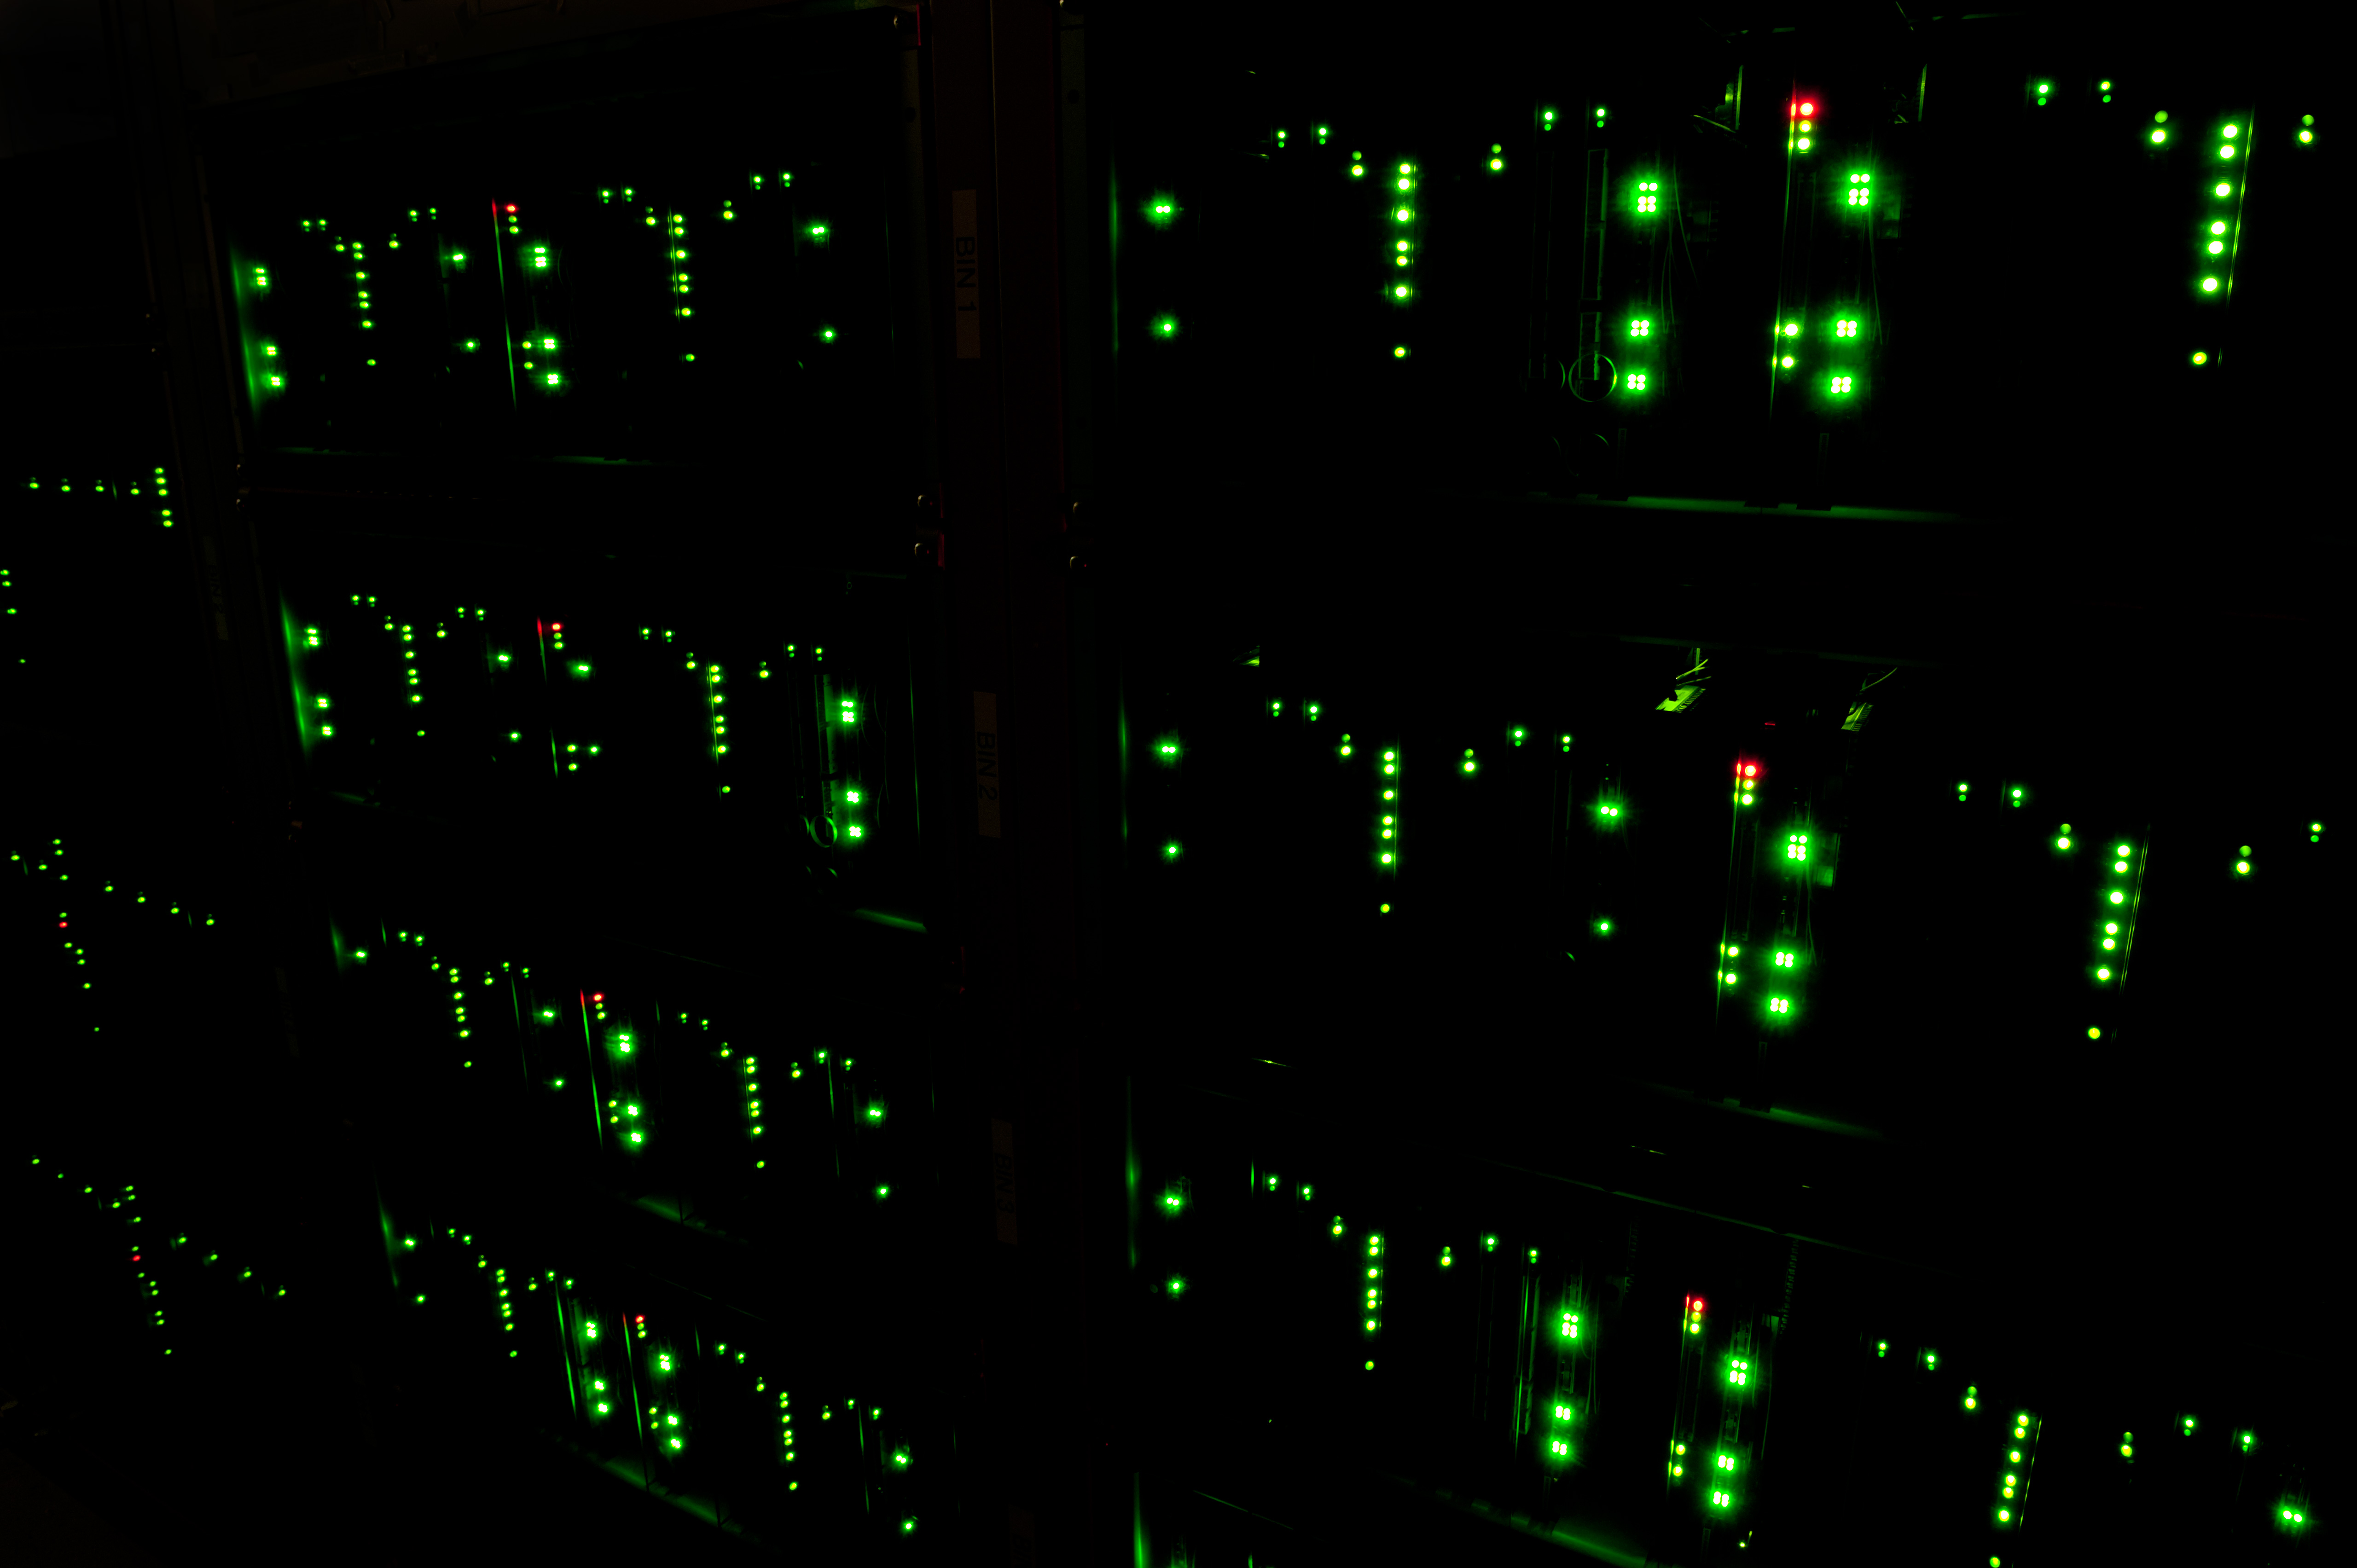

The ALMA Correlator

The ALMA Correlator is the highest supercomputer in the world.

Credit: Max Alexander (ESO)